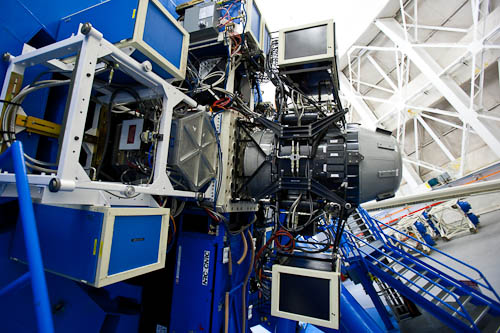

GNIRS on Gemini North

The Gemini Near-Infrared Spectrograph (GNIRS, at right) shown mounted on the Gemini North telescope on Maunakea in Hawai‘i. This instrument become available again at Gemini North for regular science use after an accidental overheating that required a rebuilding of the instrument.

Credit: International Gemini Observatory/NOIRLab/NSF/AURA/J.Pollard